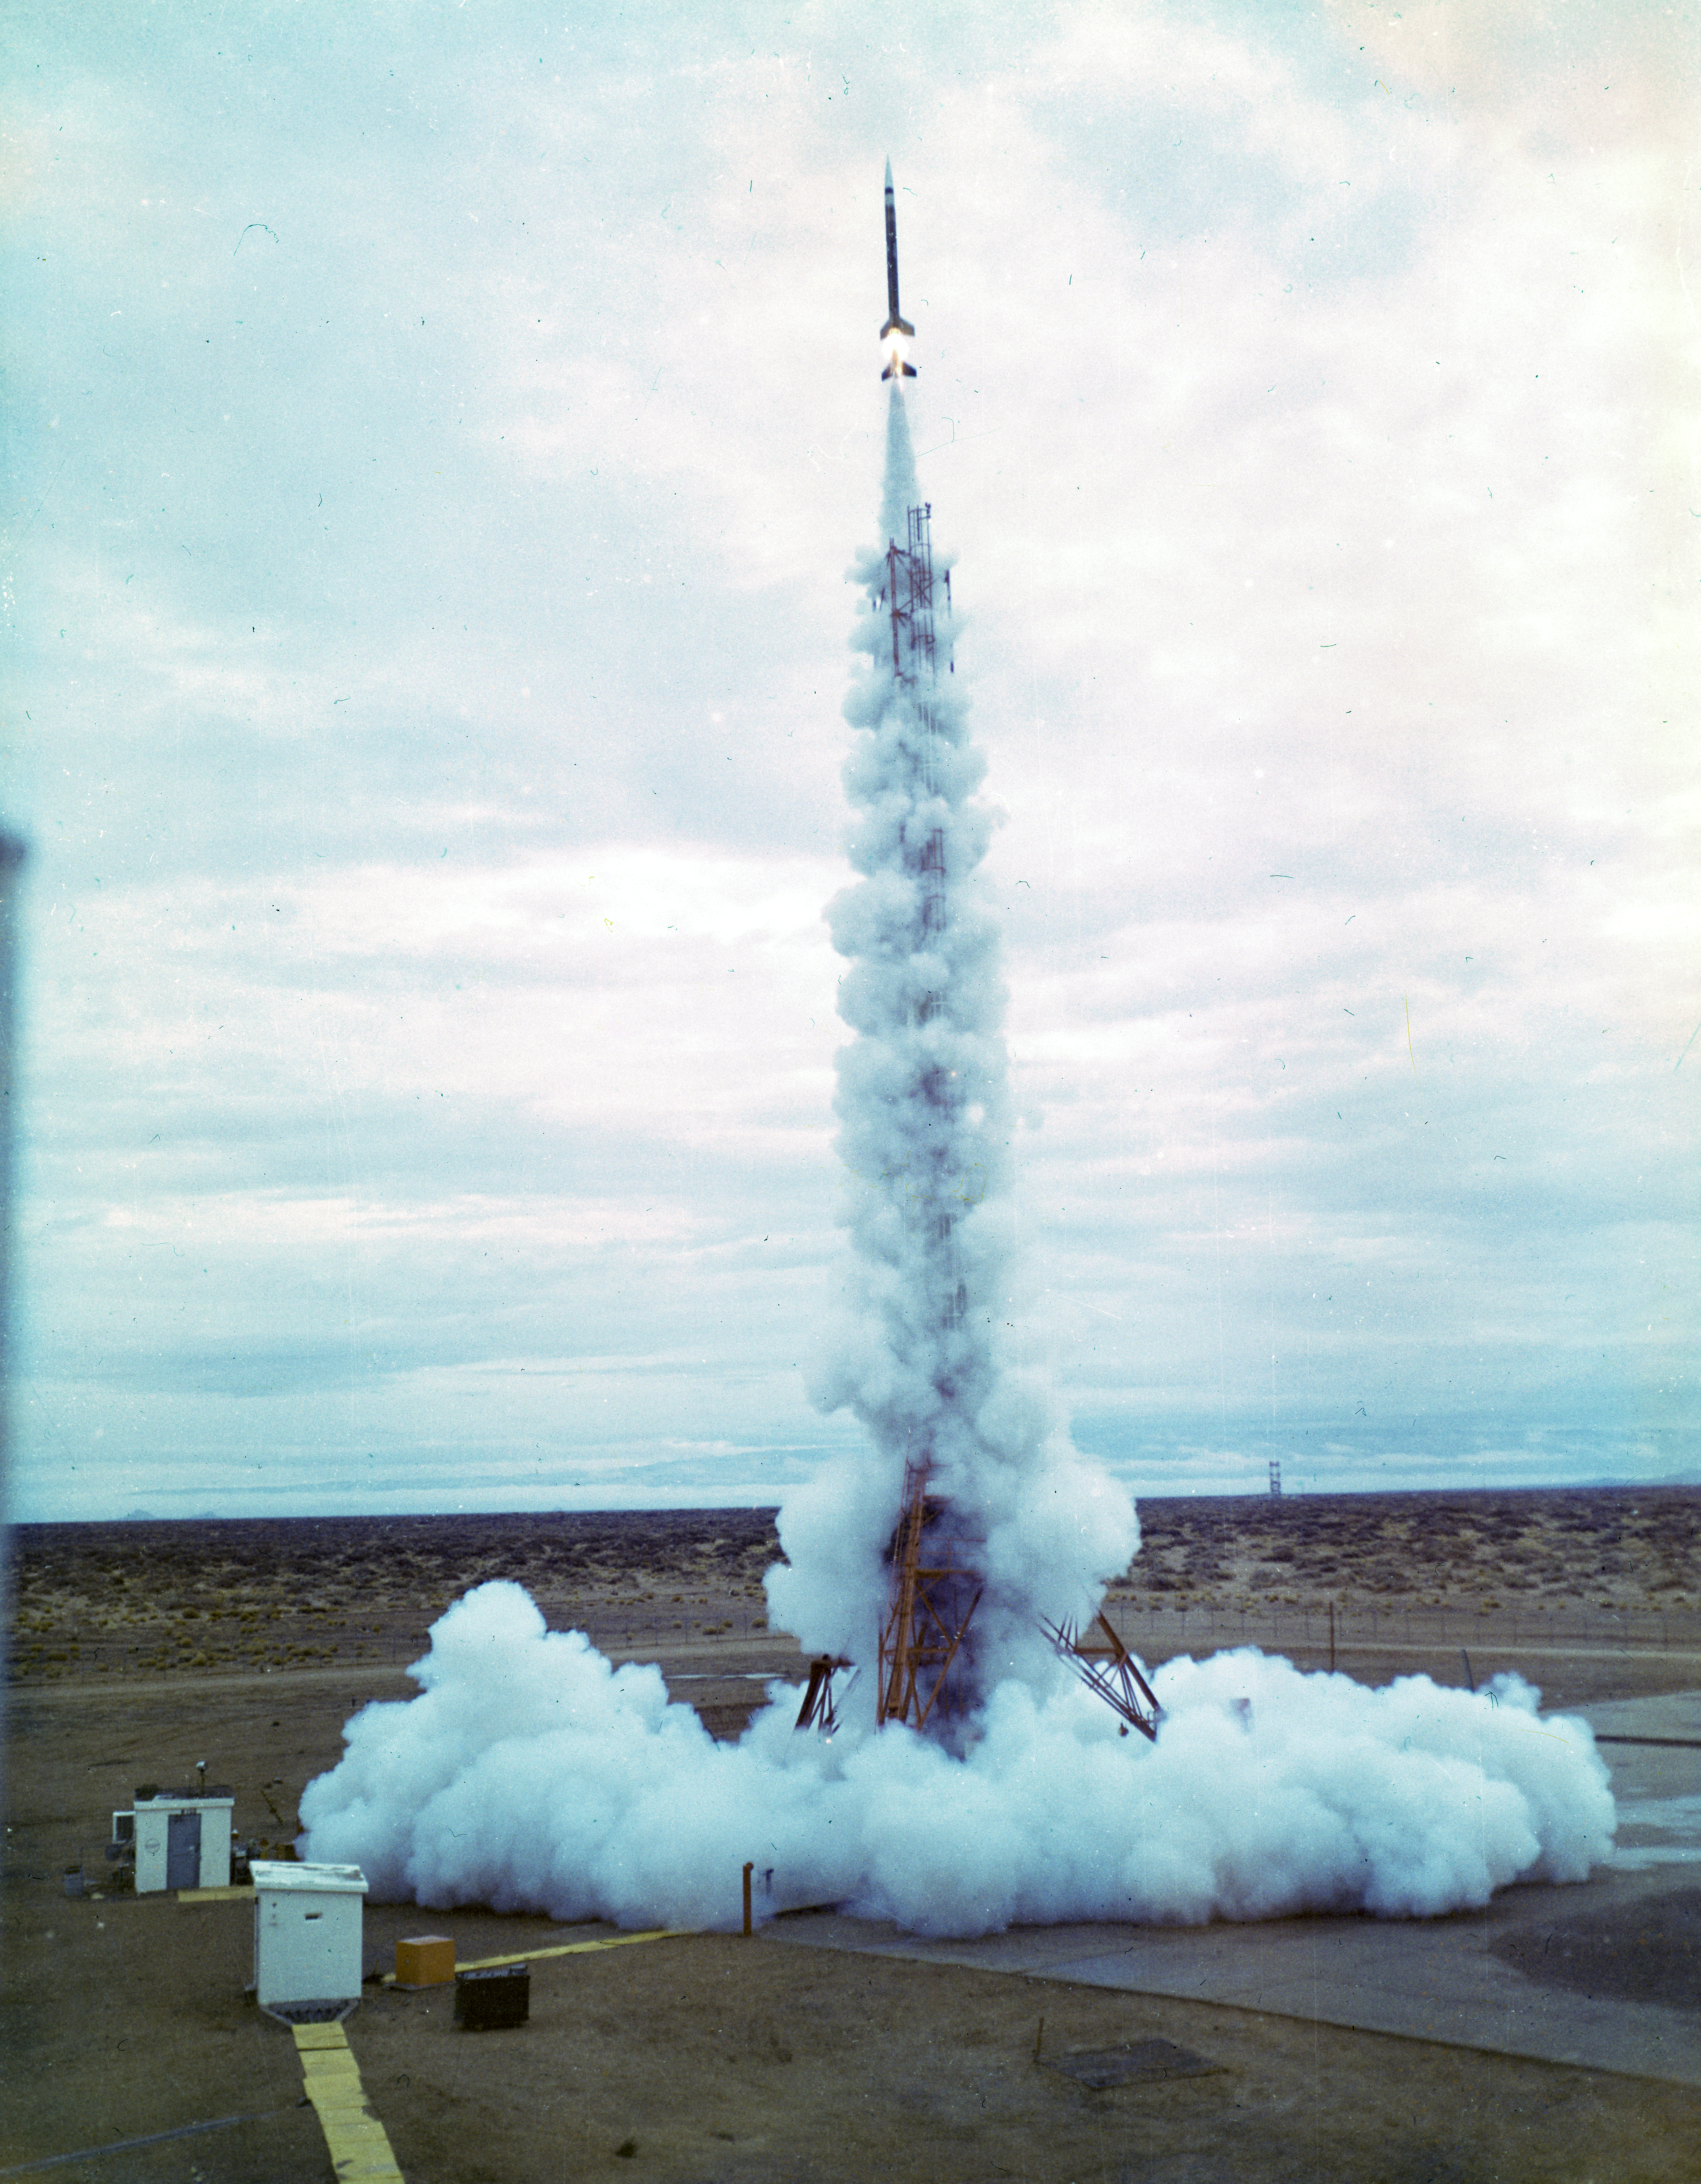

Kitt Peak Rocket Program Flight 3.2

This image shows an Aerobee 150-M1 rocket launched by Kitt Peak at White Sands Missile Range on 4 December 1967. This was flight 3.2, which measured Venus's ultraviolet spectrum using a 14-inch telescope and a spectrometer.

This flight resulted in excellent data. It was the first test of a new control system, which worked well despite occasional loss of fine tracking. High spin caused the payload to flip upside down during deceleration, but the tracking reference wasn't lost. The whole payload was recovered in excellent condition.

The original negative of this image is stored at NOIRLab Headquarters in Tucson, Arizona. This image is part of NSF NOIRLab’s historical archives.

Credit: KPNO/NOIRLab/NSF/AURA